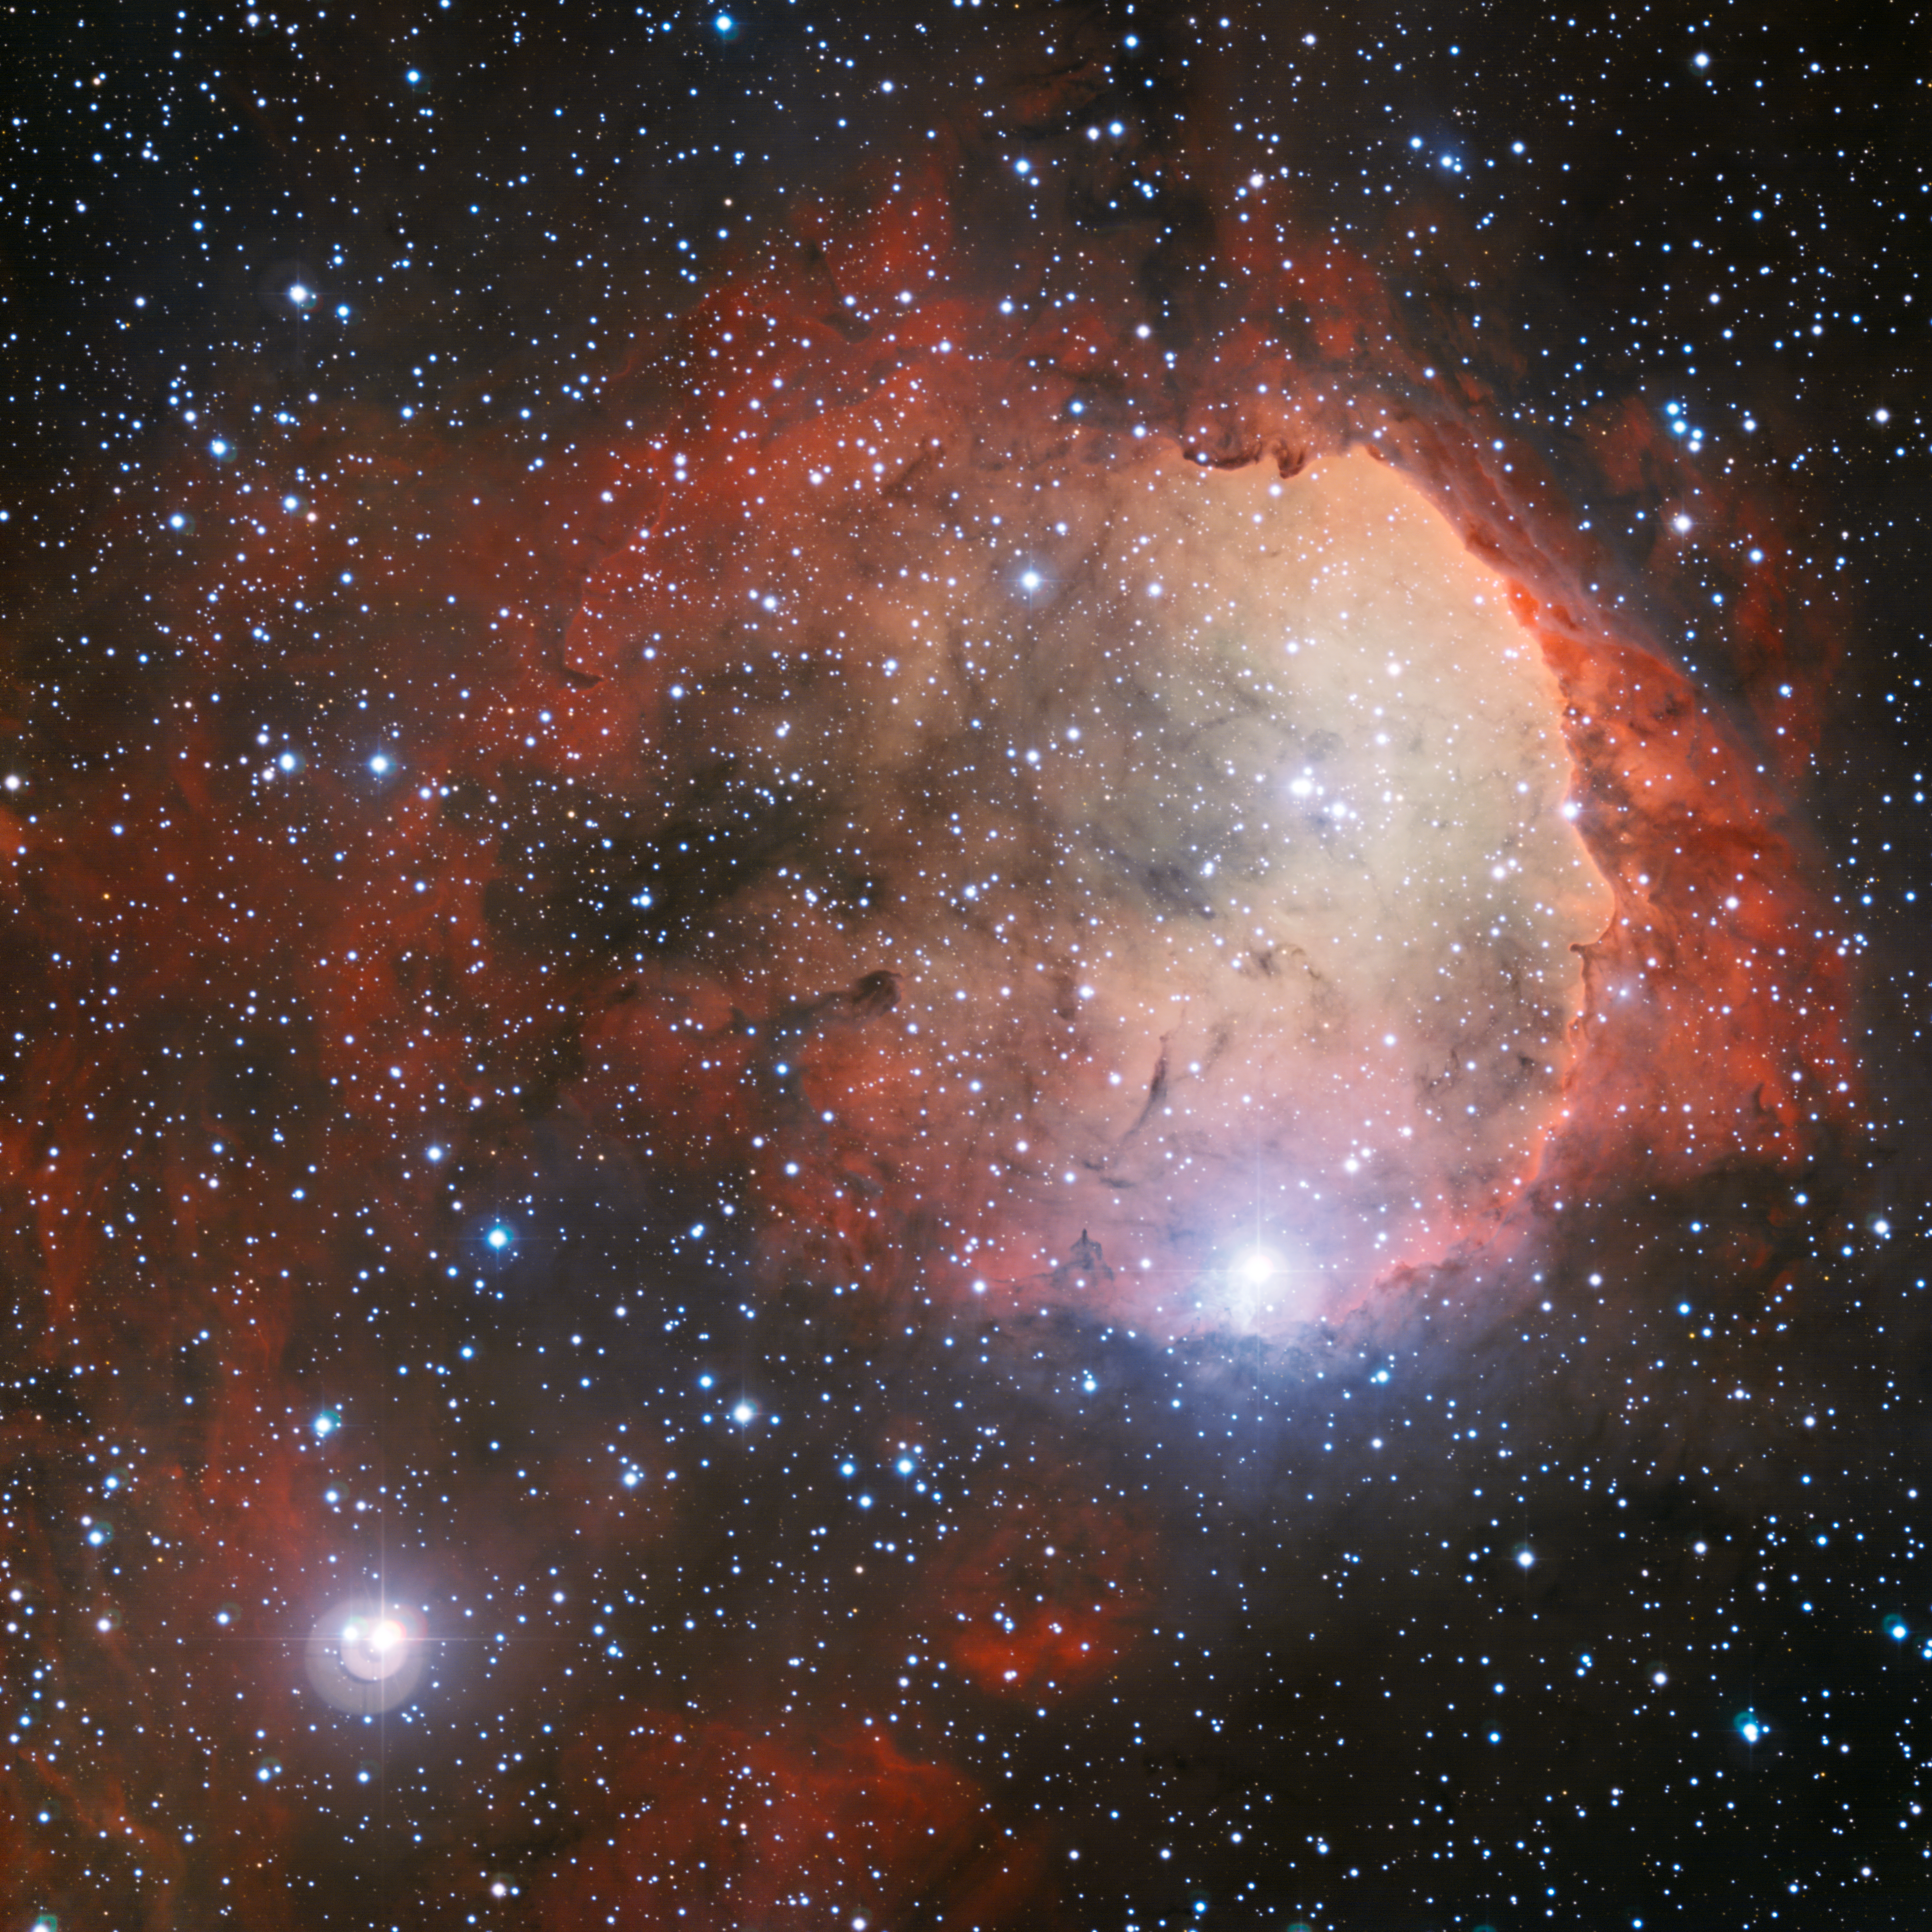

The star formation region NGC 3324

The Wide Field Imager on the MPG/ESO 2.2-metre telescope at the La Silla Observatory has imaged a region of star formation called NGC 3324. The intense radiation from several of NGC 3324's massive, blue-white stars has carved out a cavity in the surrounding gas and dust. The ultraviolet radiation from these young hot stars also cause the gas cloud to glow in rich colours.

Credit: ESO